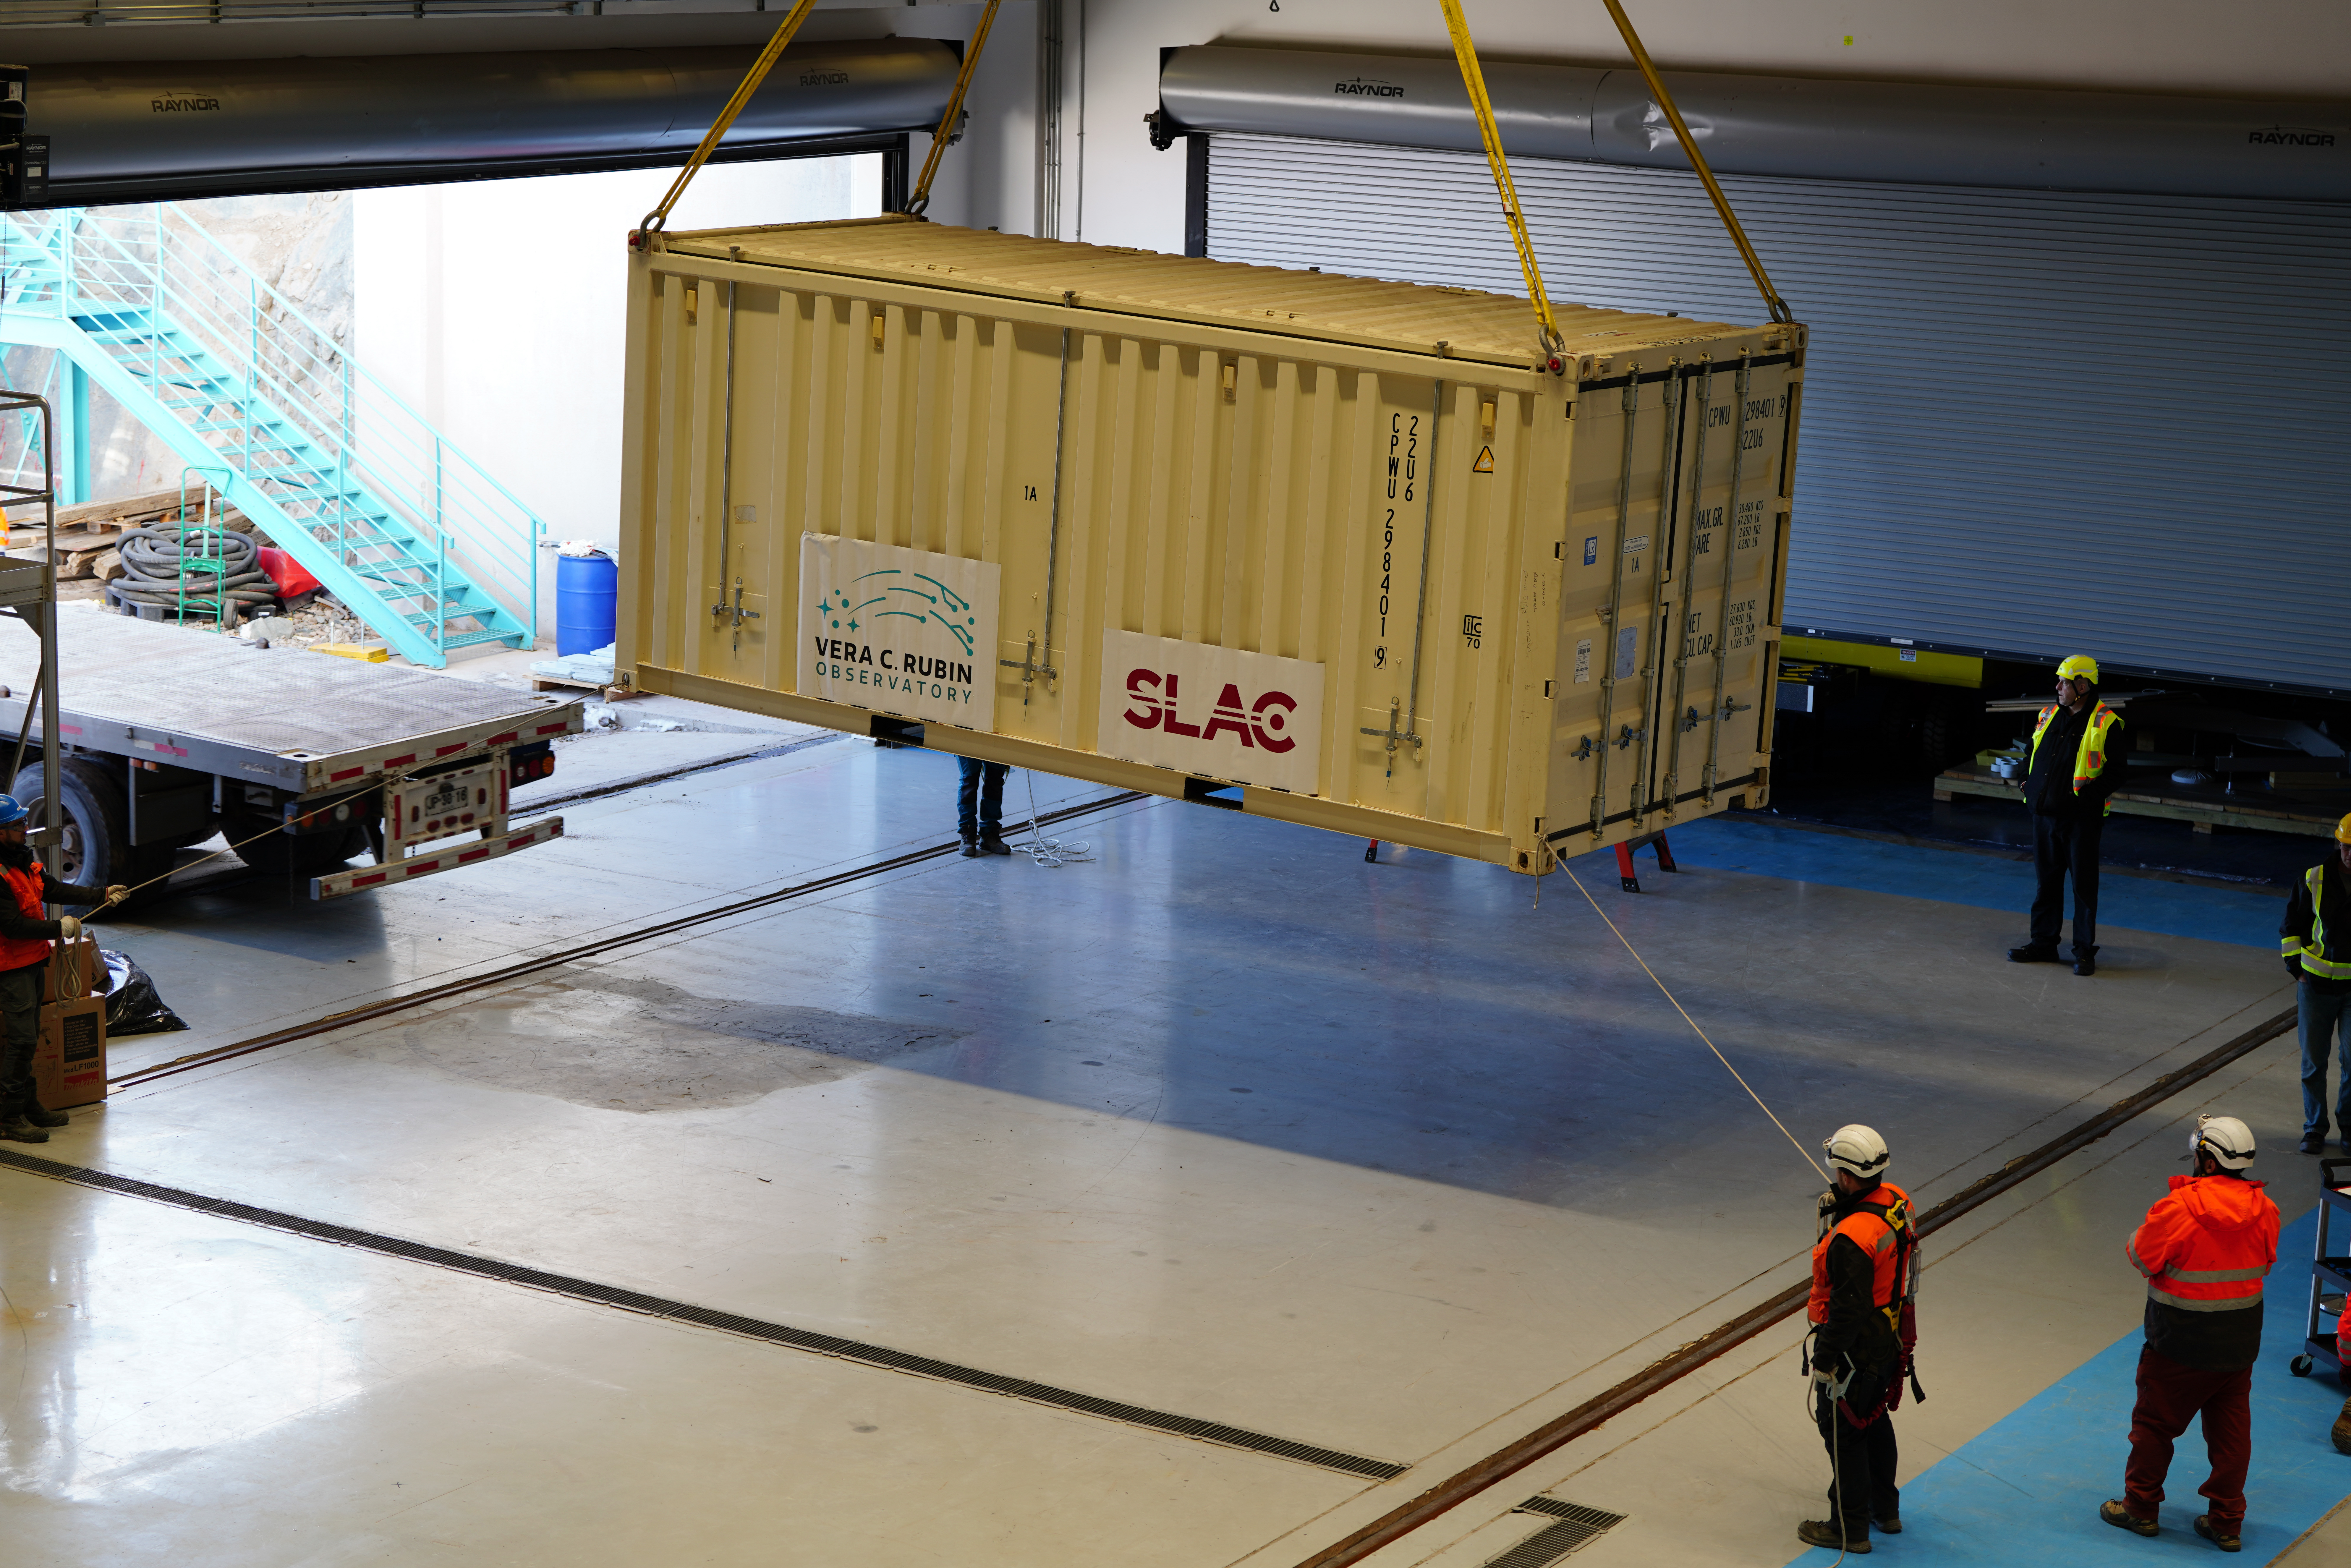

LSST Camera arrives at Rubin Observatory

The shipping crate holding the LSST Camera arrives at Rubin Observatory.

Credit: RubinObs/NOIRLab/SLAC/NSF/DOE/AURA/H. Stockebrand